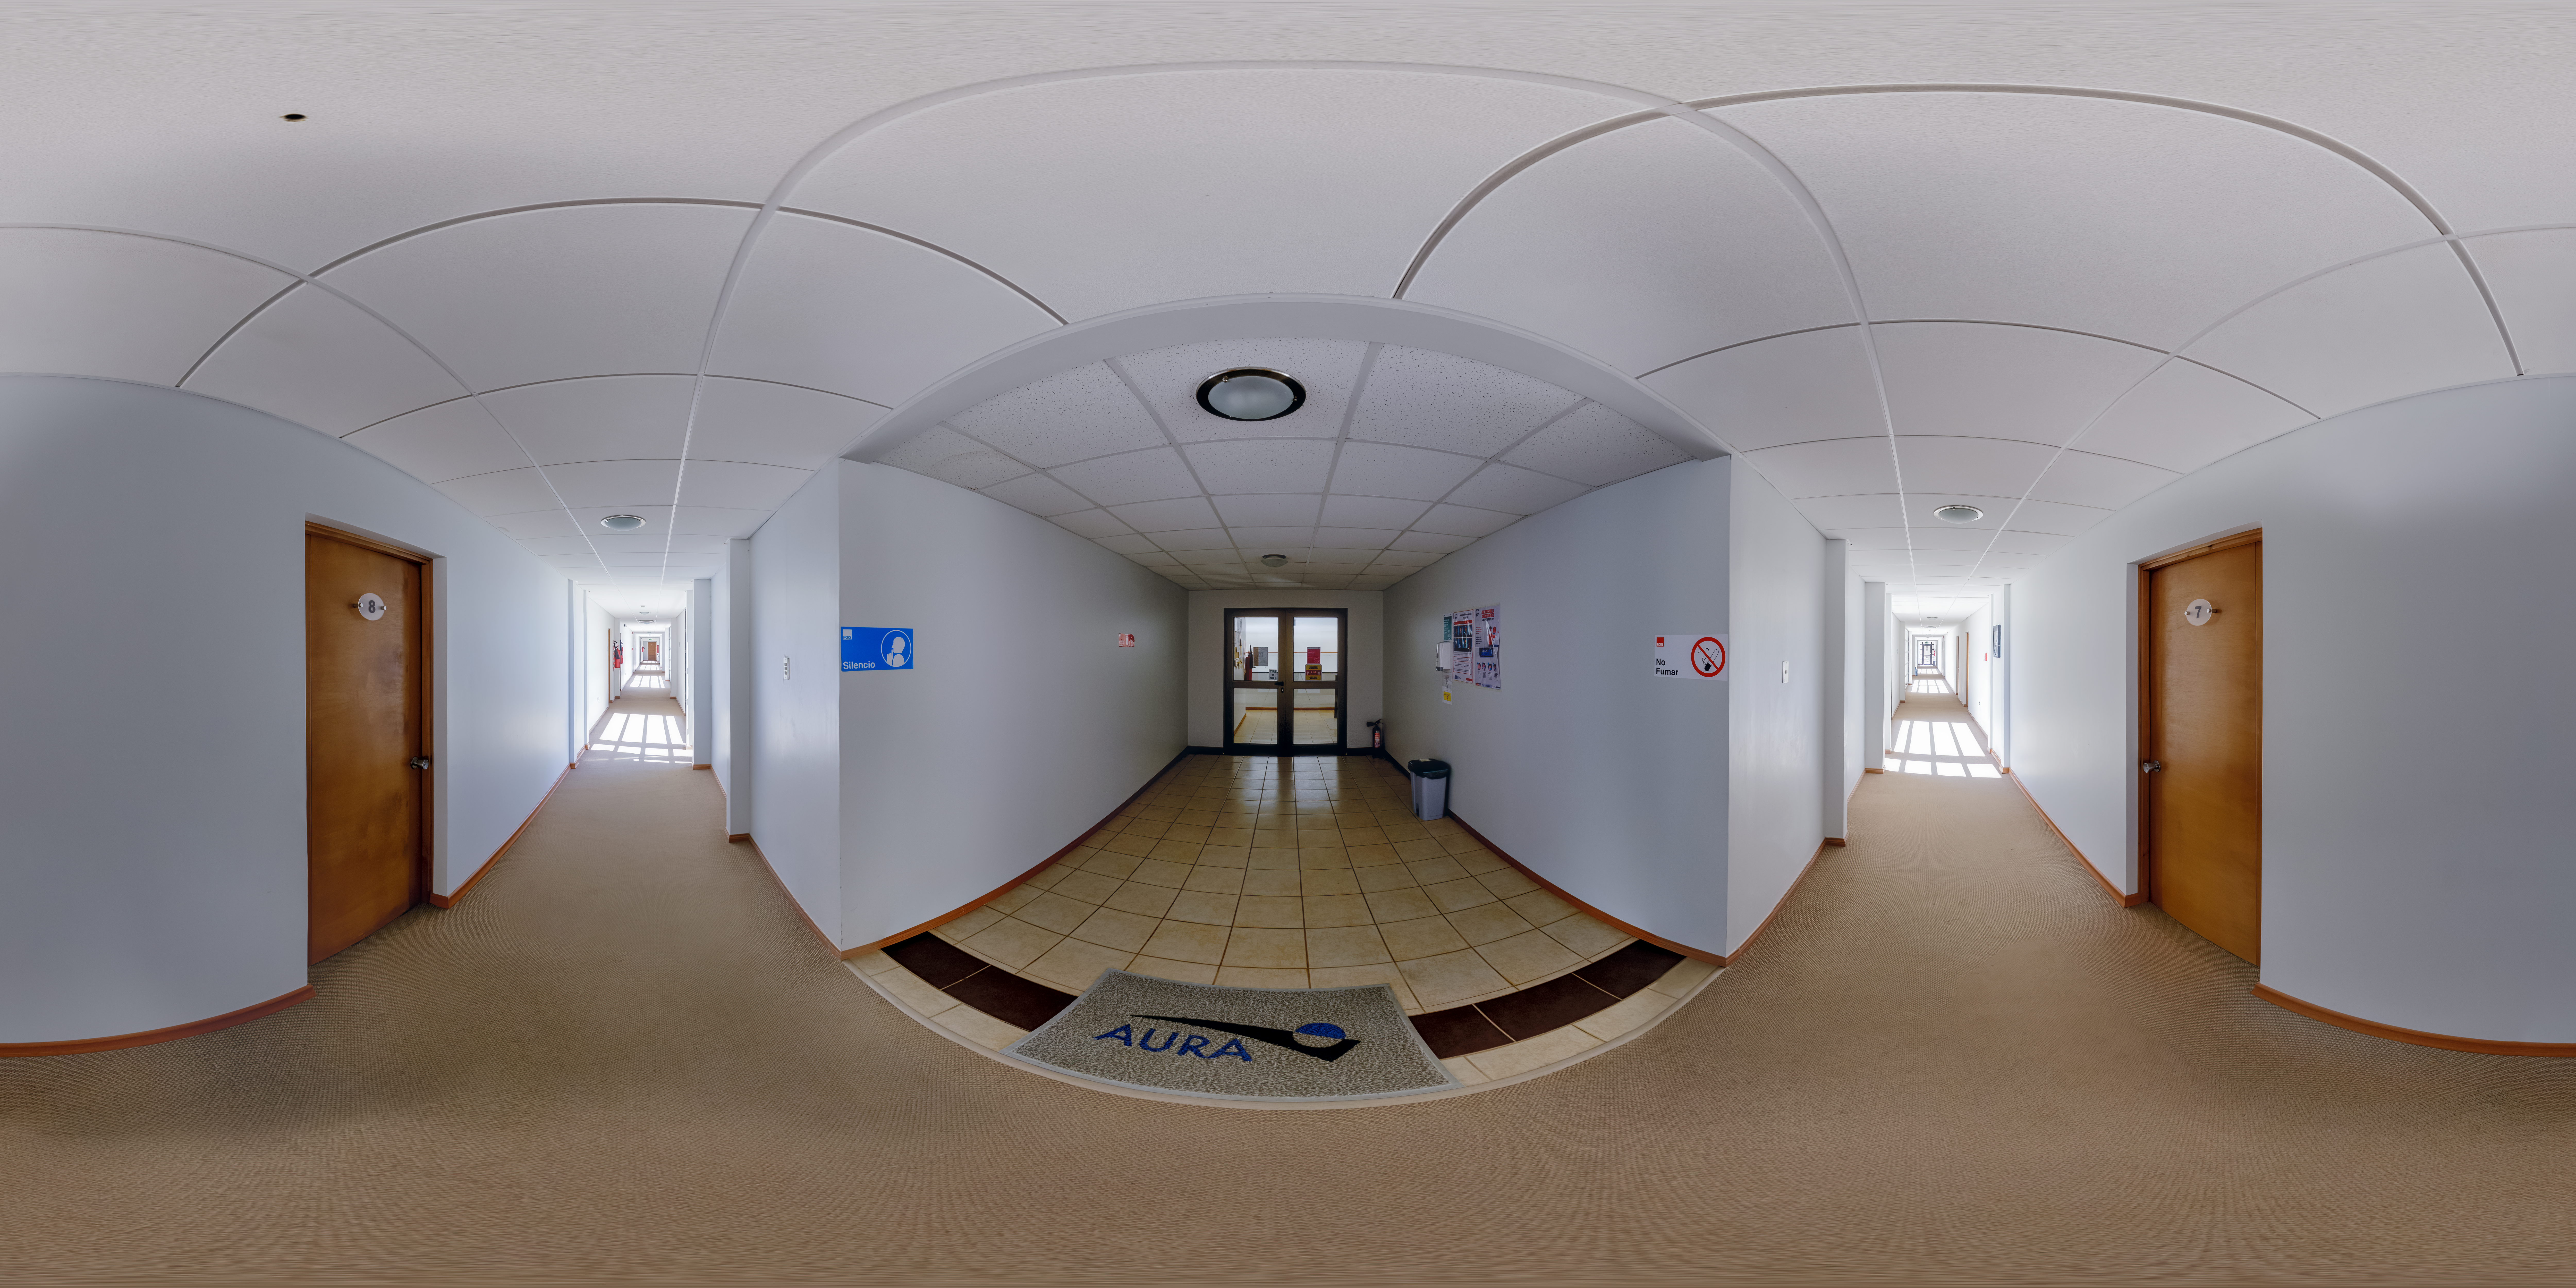

Cerro Pachón Hotel Inside Panorama

A panoramic view of the Cerro Pachón hotel, part of the International Gemini Observatory, a program of NSF NOIRLab.

Credit: NOIRLab/AURA/NSF/P. Horálek